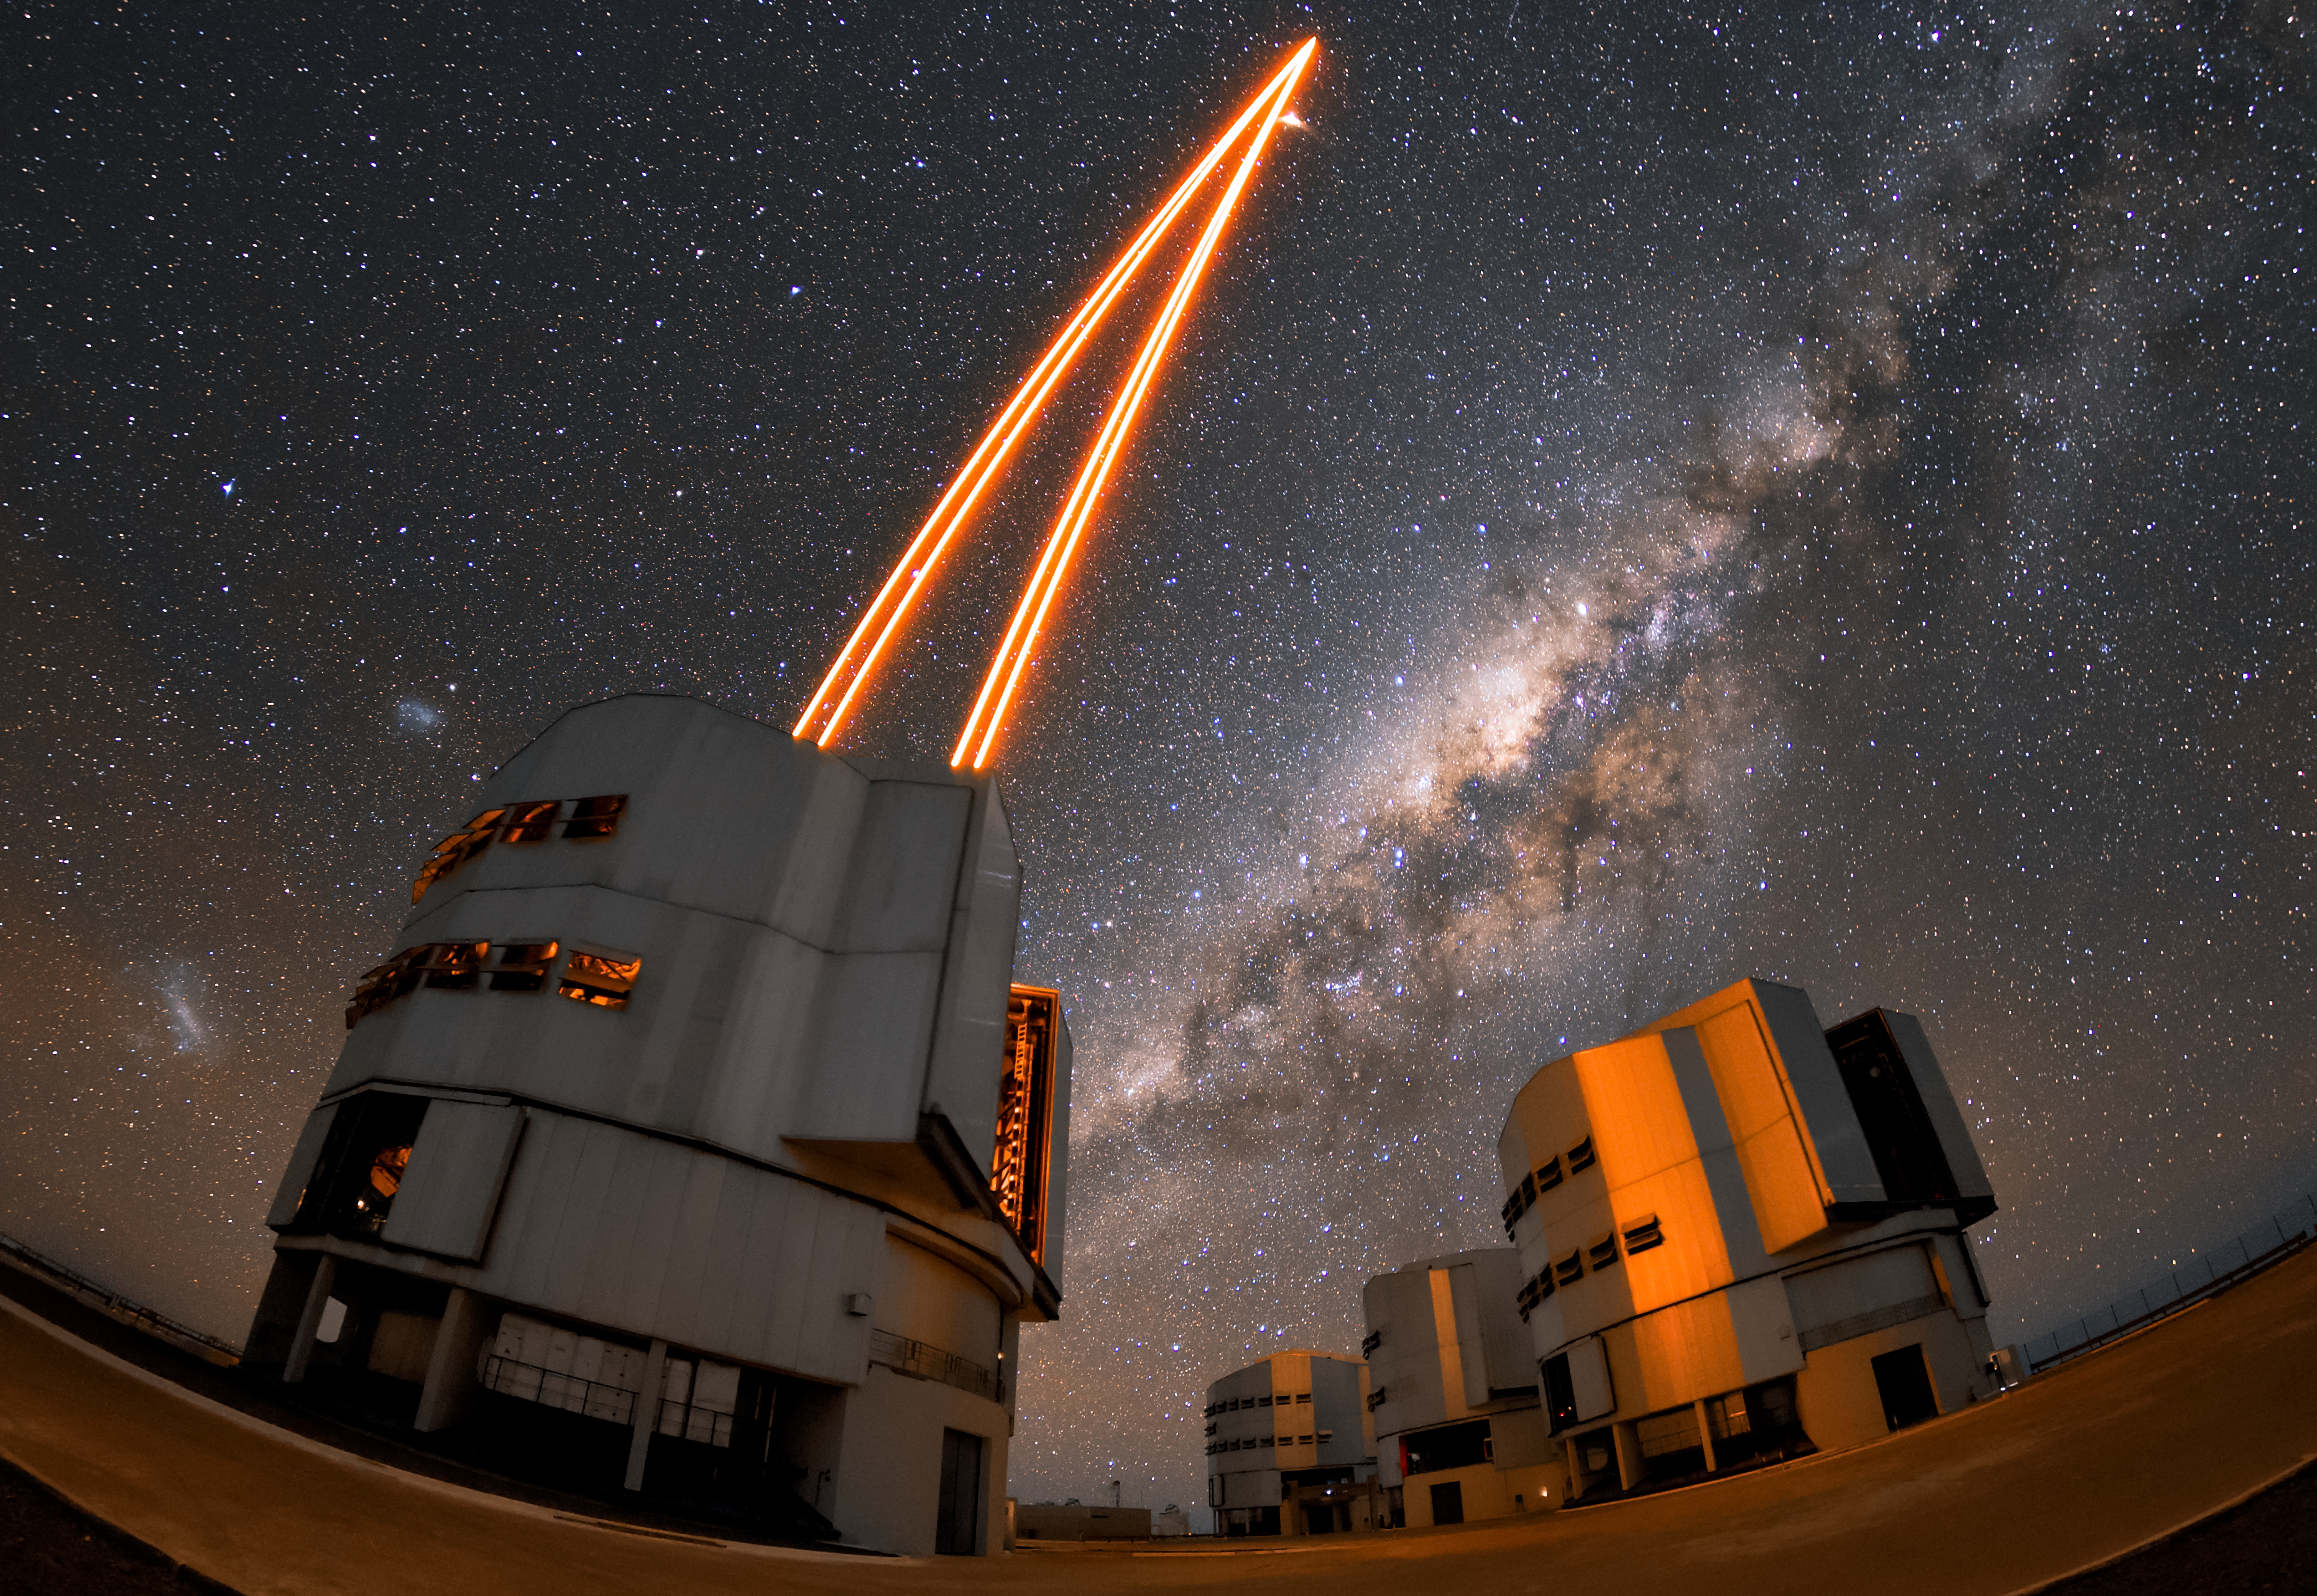

Guiding light

Unit Telescope 4 (Yepun) of the VLT using laser light to create a guide star. Yepun is installed with state-of-the-art technology called Adaptive Optics, which enables the telescope to capture much sharper images by correcting the blurring effects of the Earth’s atmosphere. The artificial Laser Guide Star being produced here is part of the Adaptive Optics system. The other three Unit Telescopes are pictured in the background to the right. Their names, which correspond to astronomical objects in the Mapuche language, are (from left to right) Antu, Kueyen and Melipal. The bright band of stars pictured overhead is our own galaxy the Milky Way, and the Magellanic Clouds can be seen to the left of Yepun.

Credit: ESO/Daniele Gasparri (www.astroatacama.com)